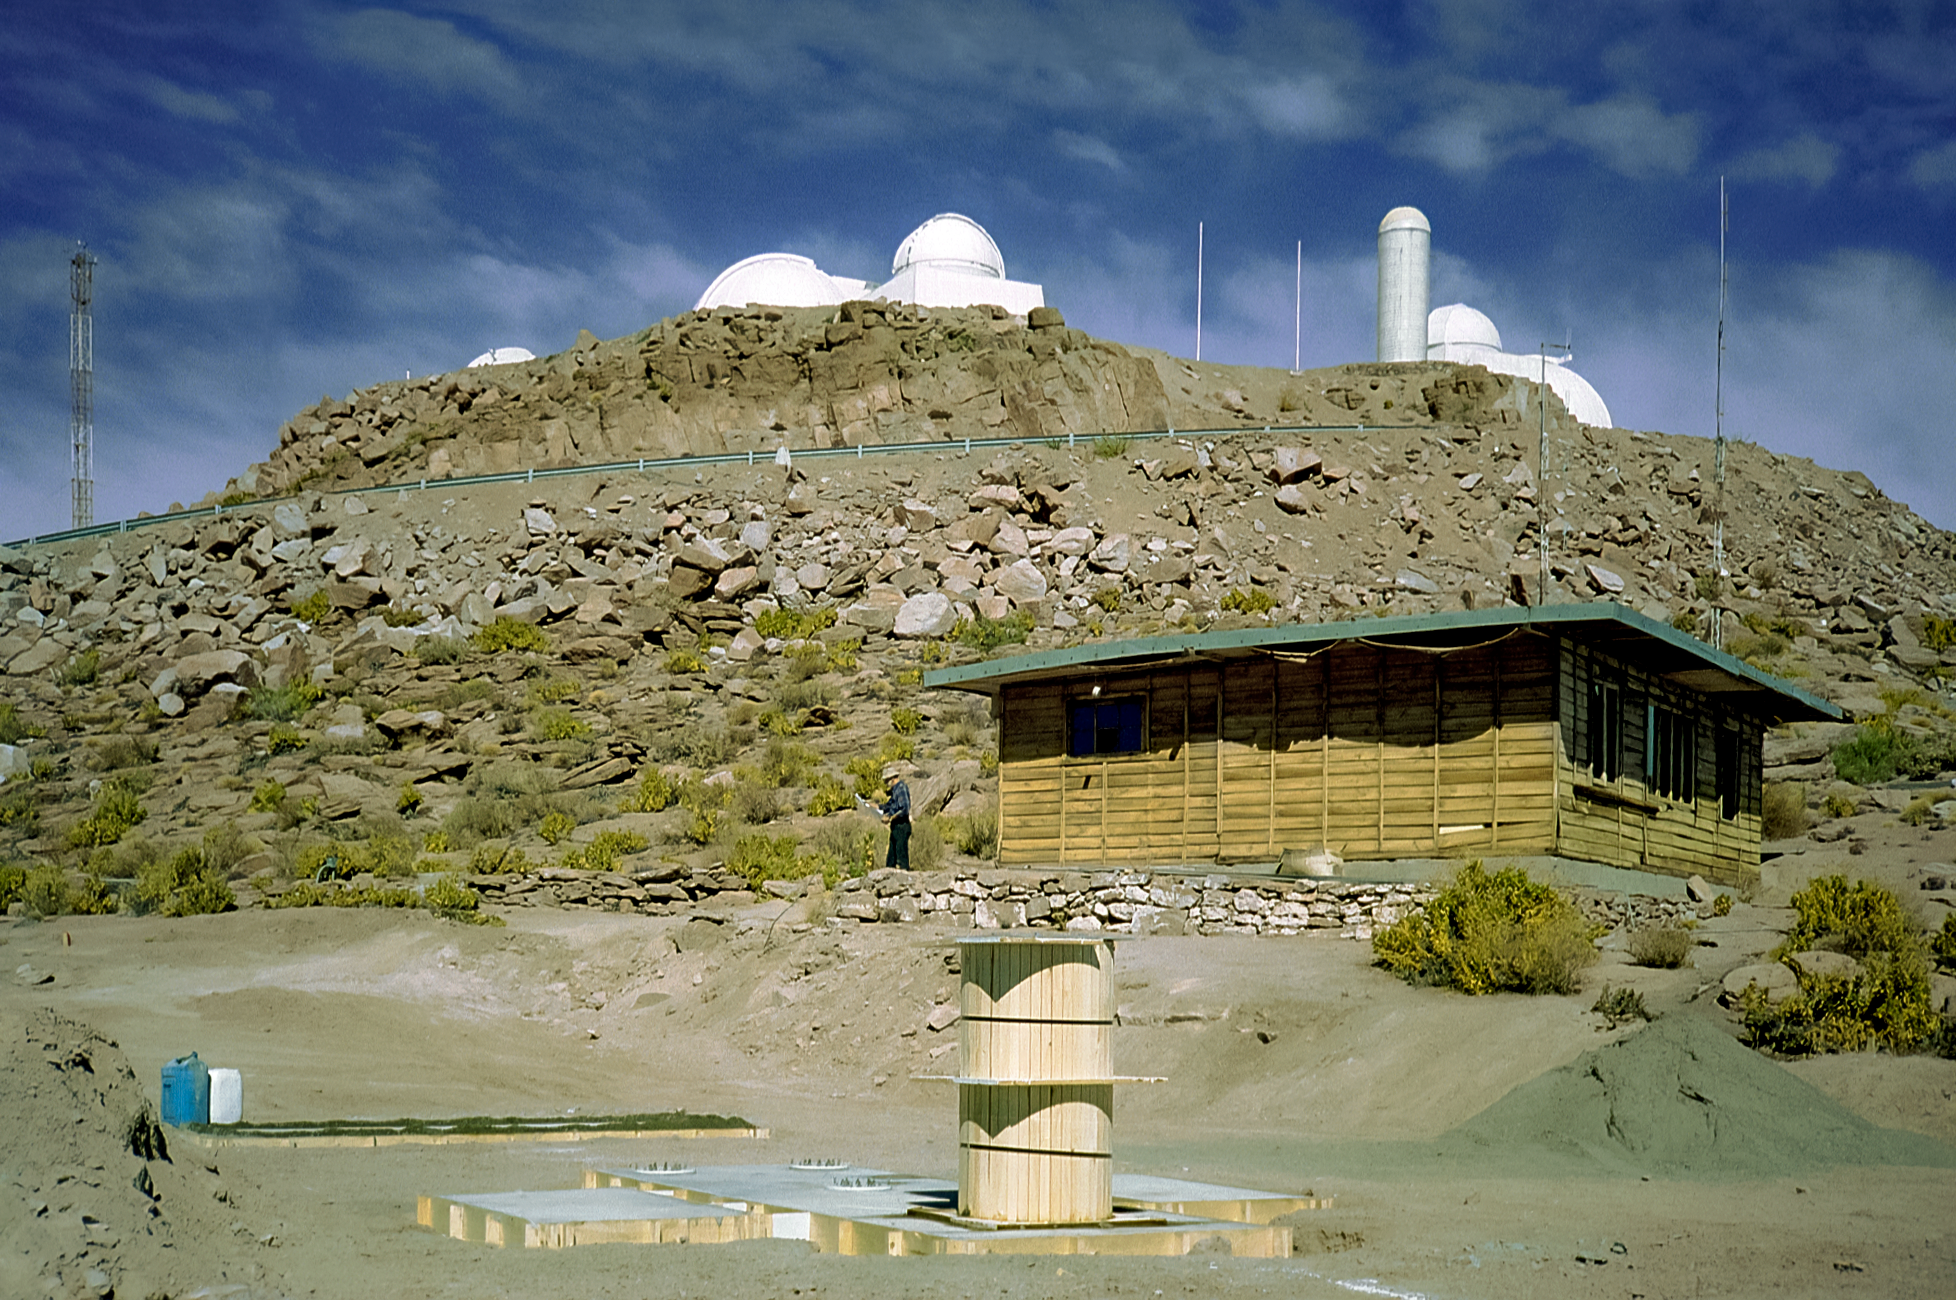

Laying CTIO GONG's Foundation

Technician Arden Petri is on-site to oversee the pouring of the CTIO GONG telescope's foundation. The Main Platform of Cerro Tololo Inter-American Observatory (CTIO) in Chile is in the background. This image was captured in May 1995.

Credit: NOIRLab/NSF/AURA